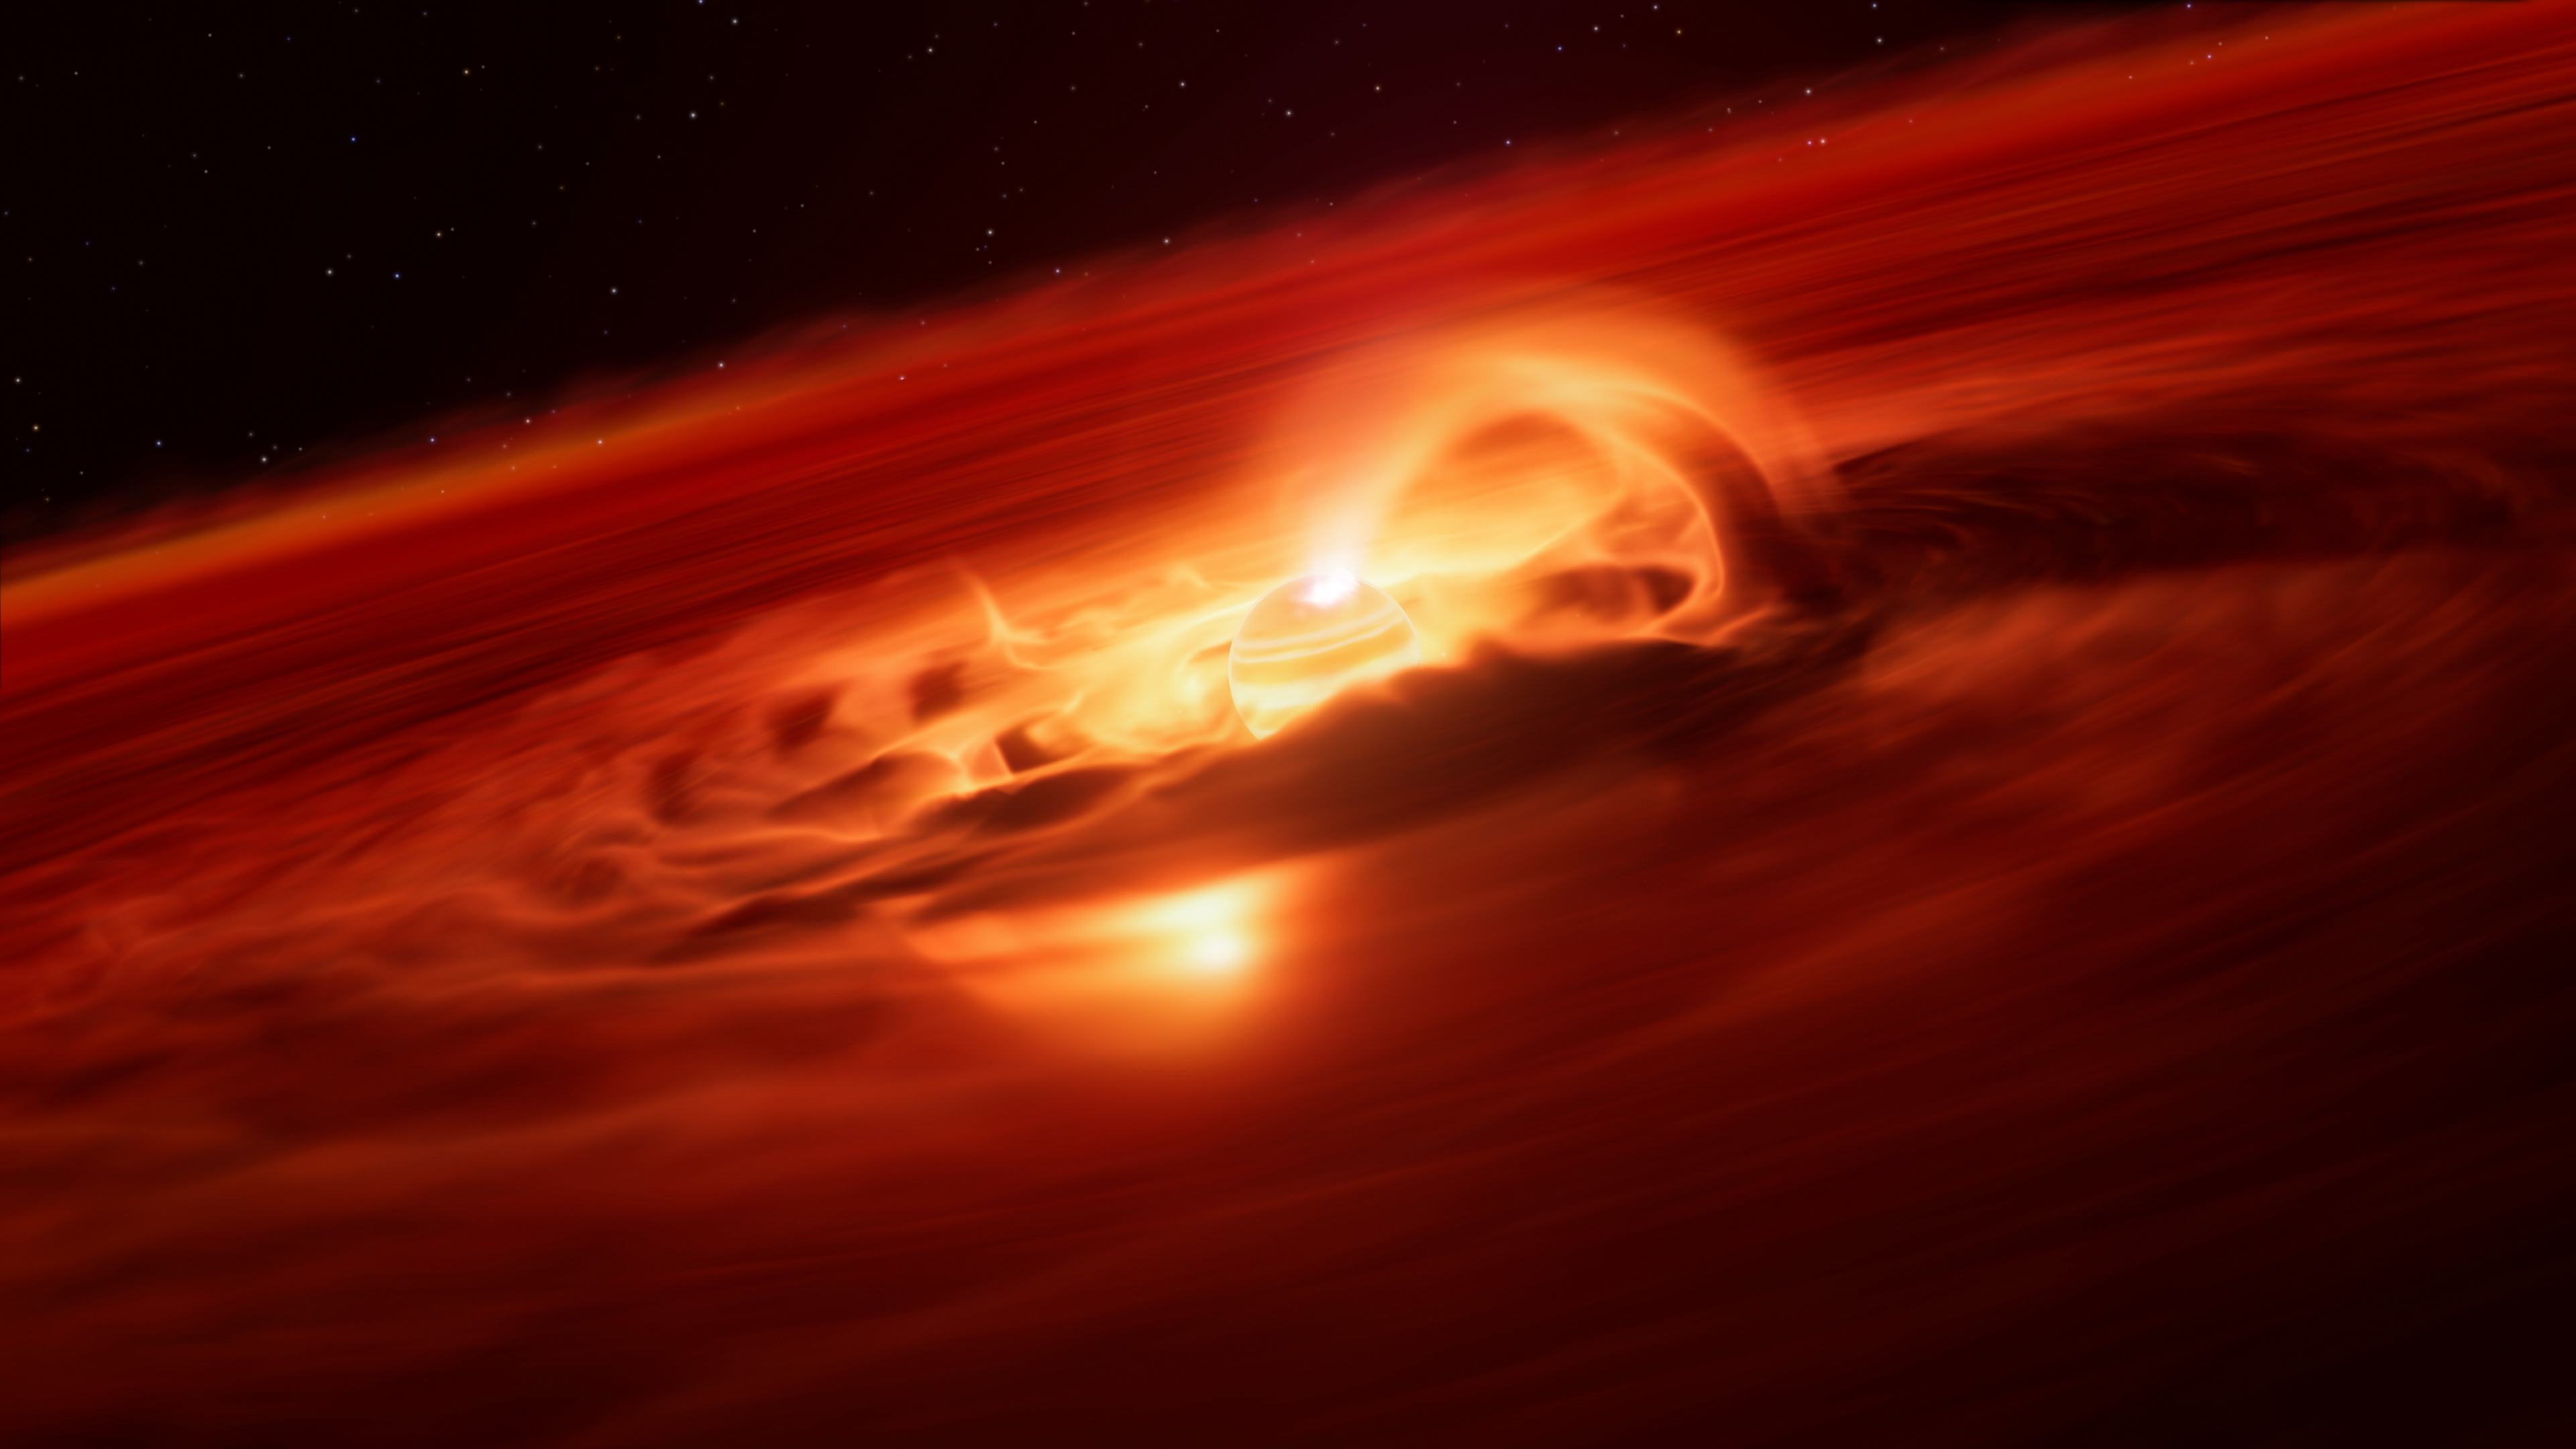

Illustration of the rogue planet Cha 1107-7626

This artist’s impression shows Cha 1107-7626. Located about 620 light-years away, this rogue planet is about 5-10 times more massive than Jupiter and doesn’t orbit a star. It is eating up material from a disc around it and, using ESO’s Very Large Telescope (VLT), astronomers have discovered that it is now doing so at a rate of six billion tonnes per second –– the fastest ever found for any kind of planet. The team suspects that strong magnetic fields could be funnelling material towards the planet, something only seen in stars.

When the infalling material reaches the planet it heats up its surface, creating a bright hot spot. The X-shooter spectrograph on ESO’s VLT detected a marked brightening in mid-2025, and found a clear fingerprint that this was caused by infalling gas. The observations show that the planet is now accreting matter about 8 times faster than a few months before.

Credit: ESO/L. Calçada/M. Kornmesser